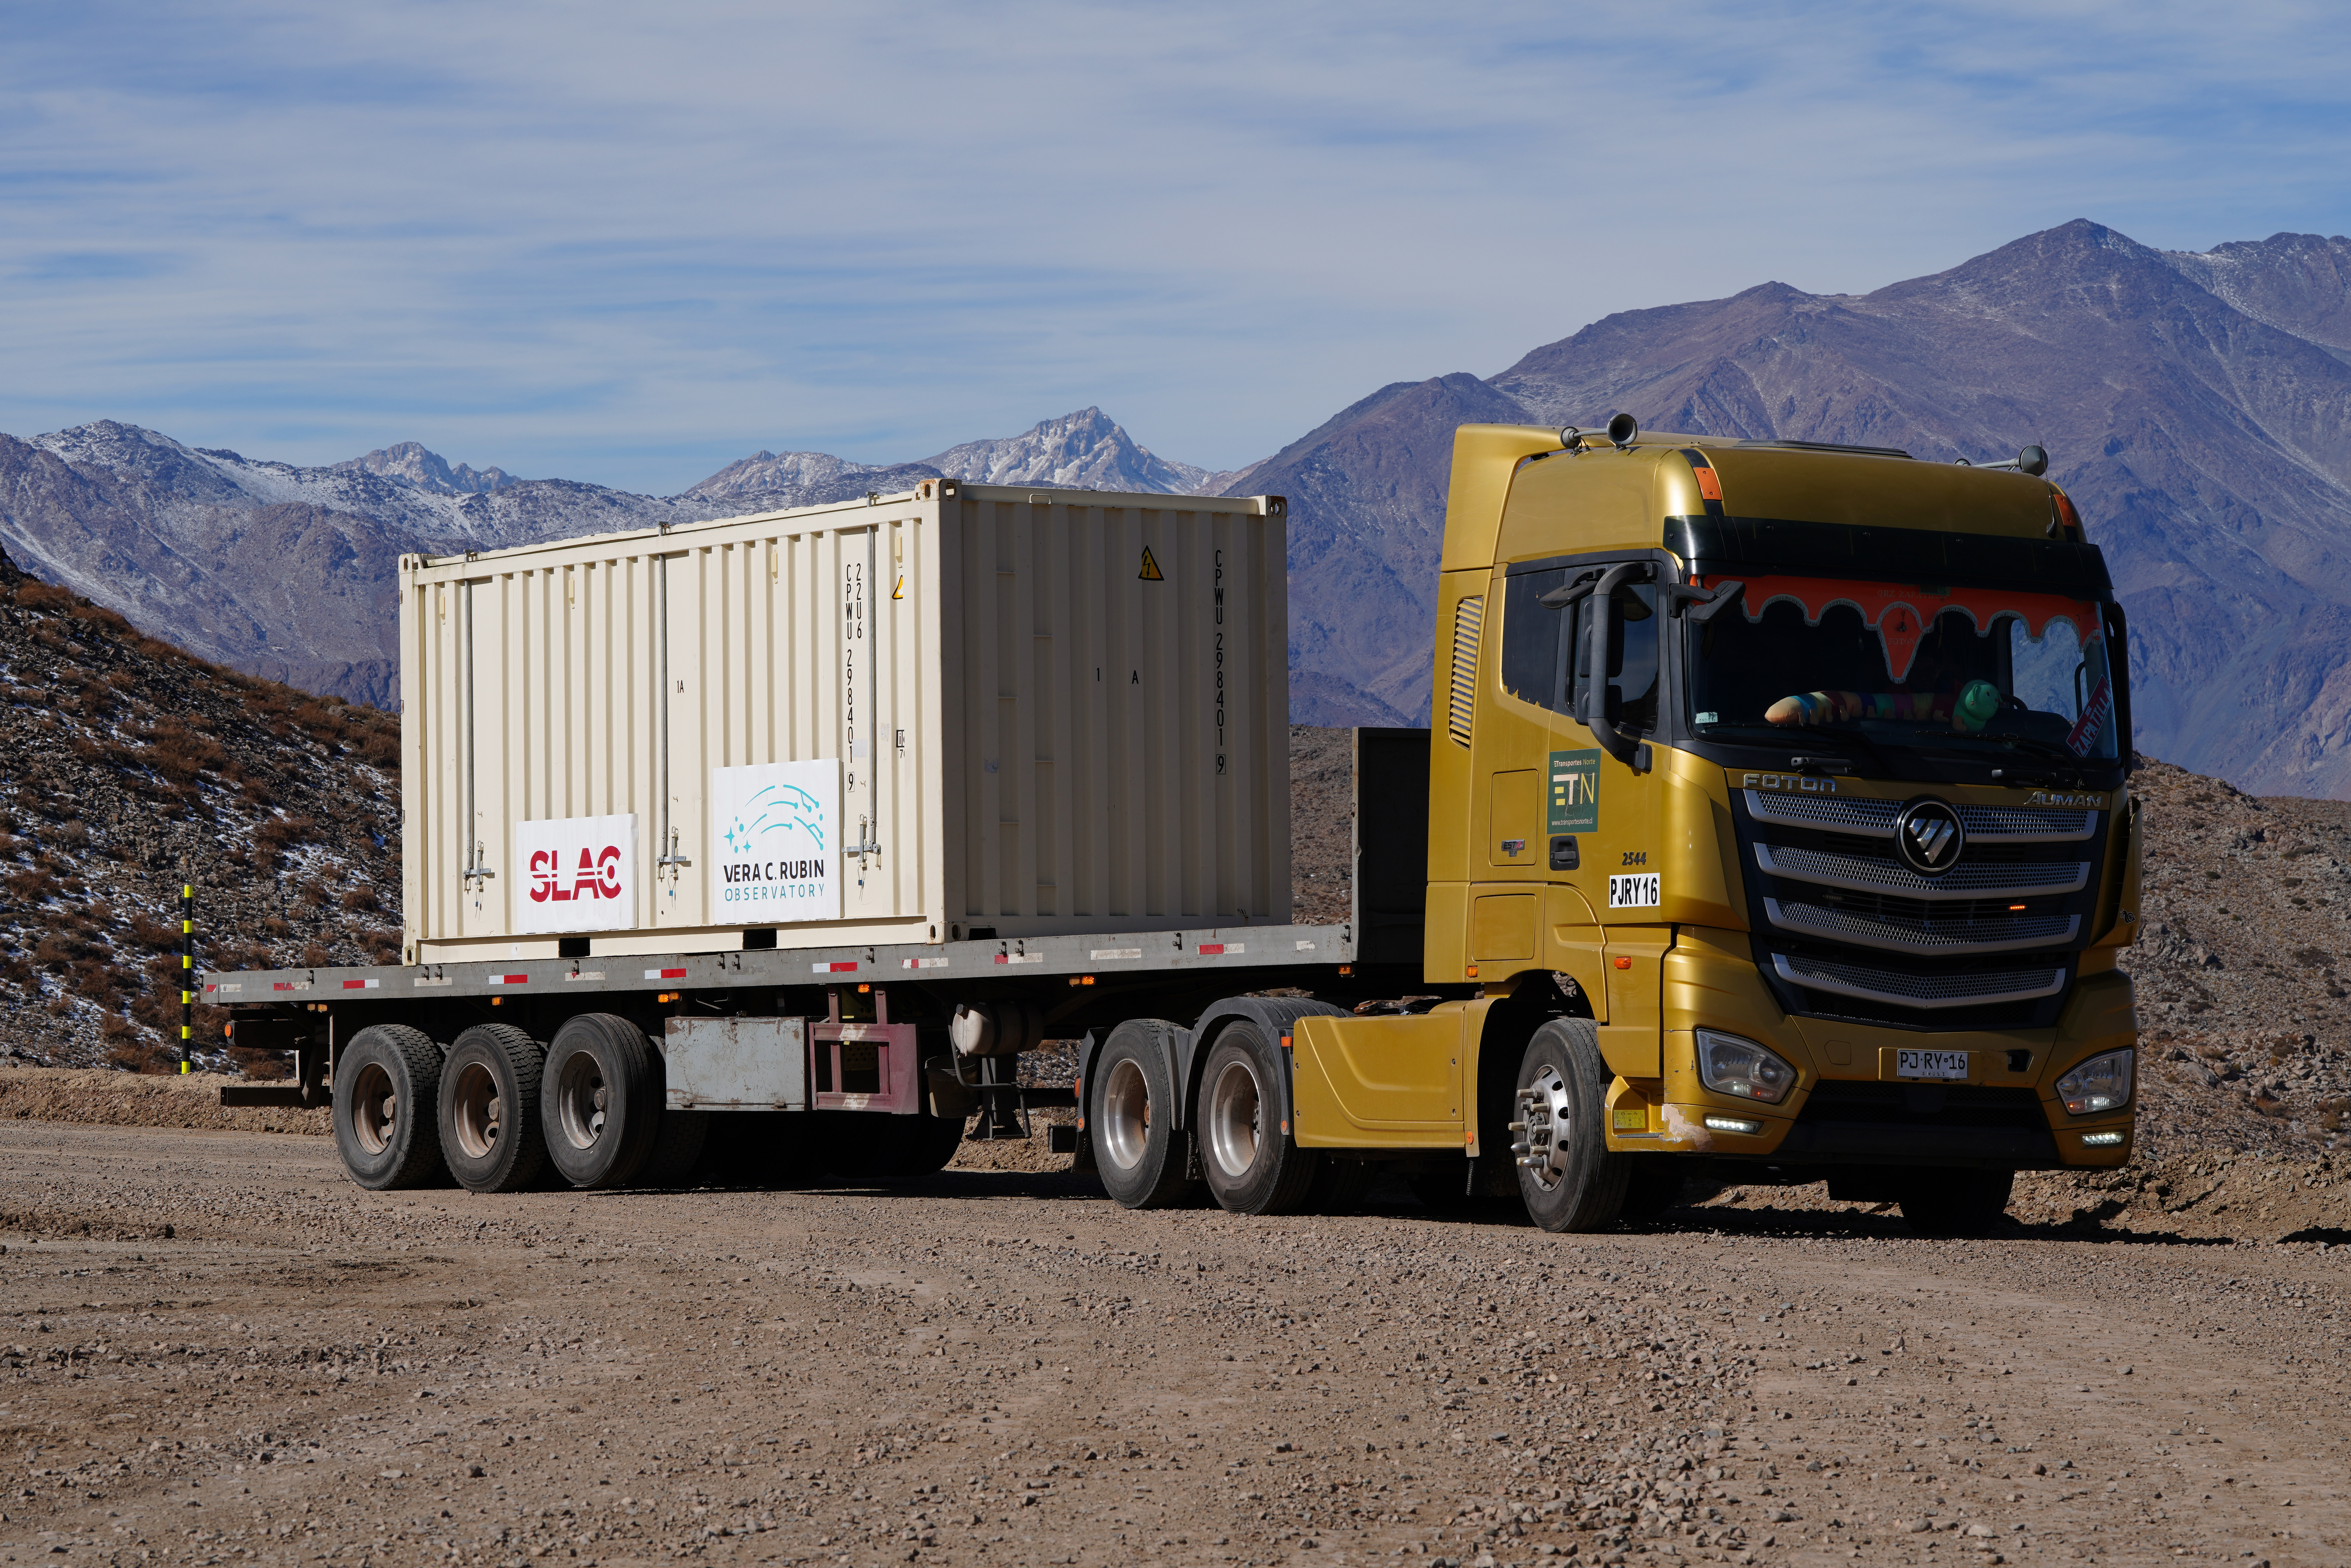

LSST Camera Travels to Cerro Pachón

The shipping crate holding the LSST Camera is transported the final 35 kilometers (21.7 miles) up the winding dirt road to the observatory on the summit of Cerro Pachón.

Credit: RubinObs/NOIRLab/SLAC/NSF/DOE/AURA/H. Stockebrand